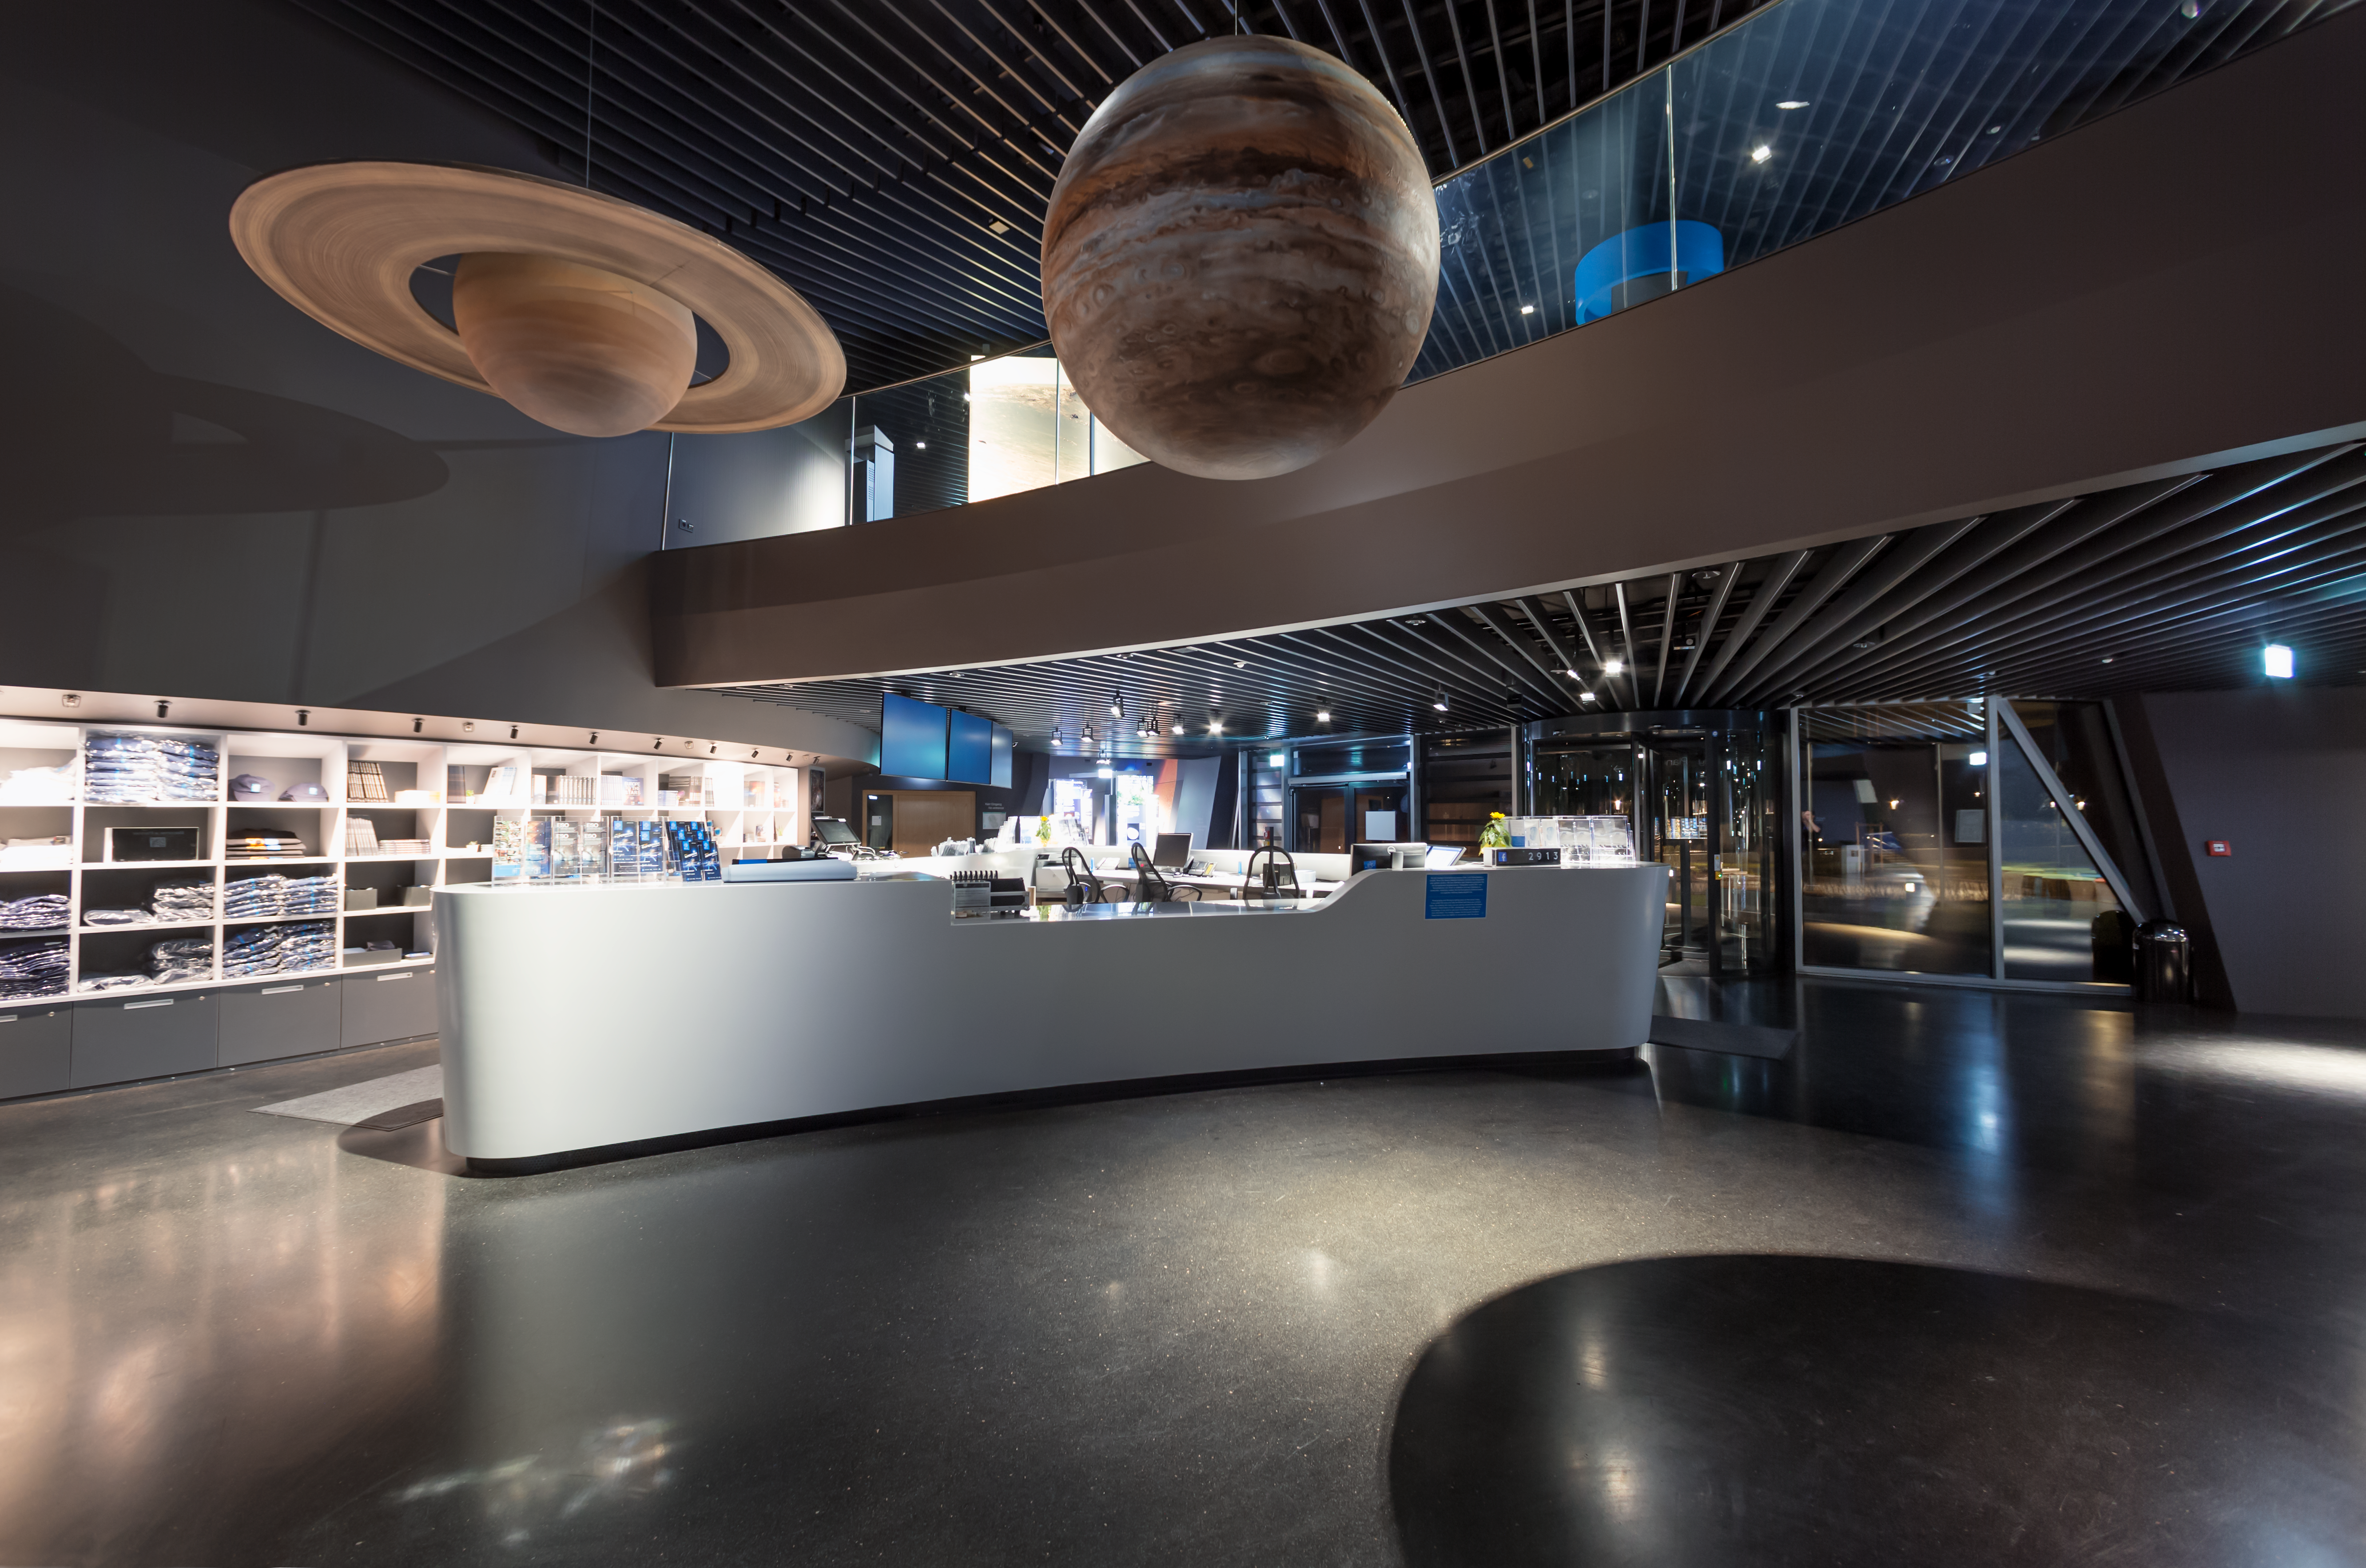

Supernova reception at night

Jupiter and Saturn hang over the reception at the ESO Supernova Planetarium & Visitor Centre. These planets are part of a scale model exhibition comparing the sizes of the planets but they were too big to be placed with the rest of them so take their place in the foyer area instead.

Credit: ESO/P. Horálek